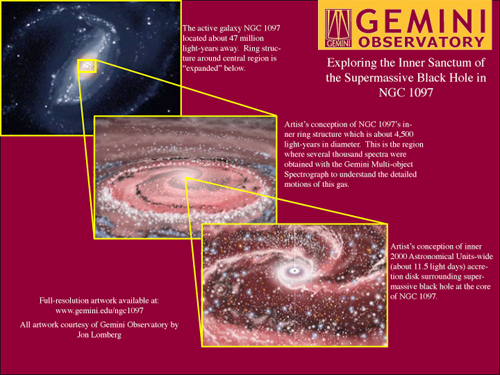

NGC 1097

Credit: All artwork courtesy of Gemini Observatory by Jon Lomberg